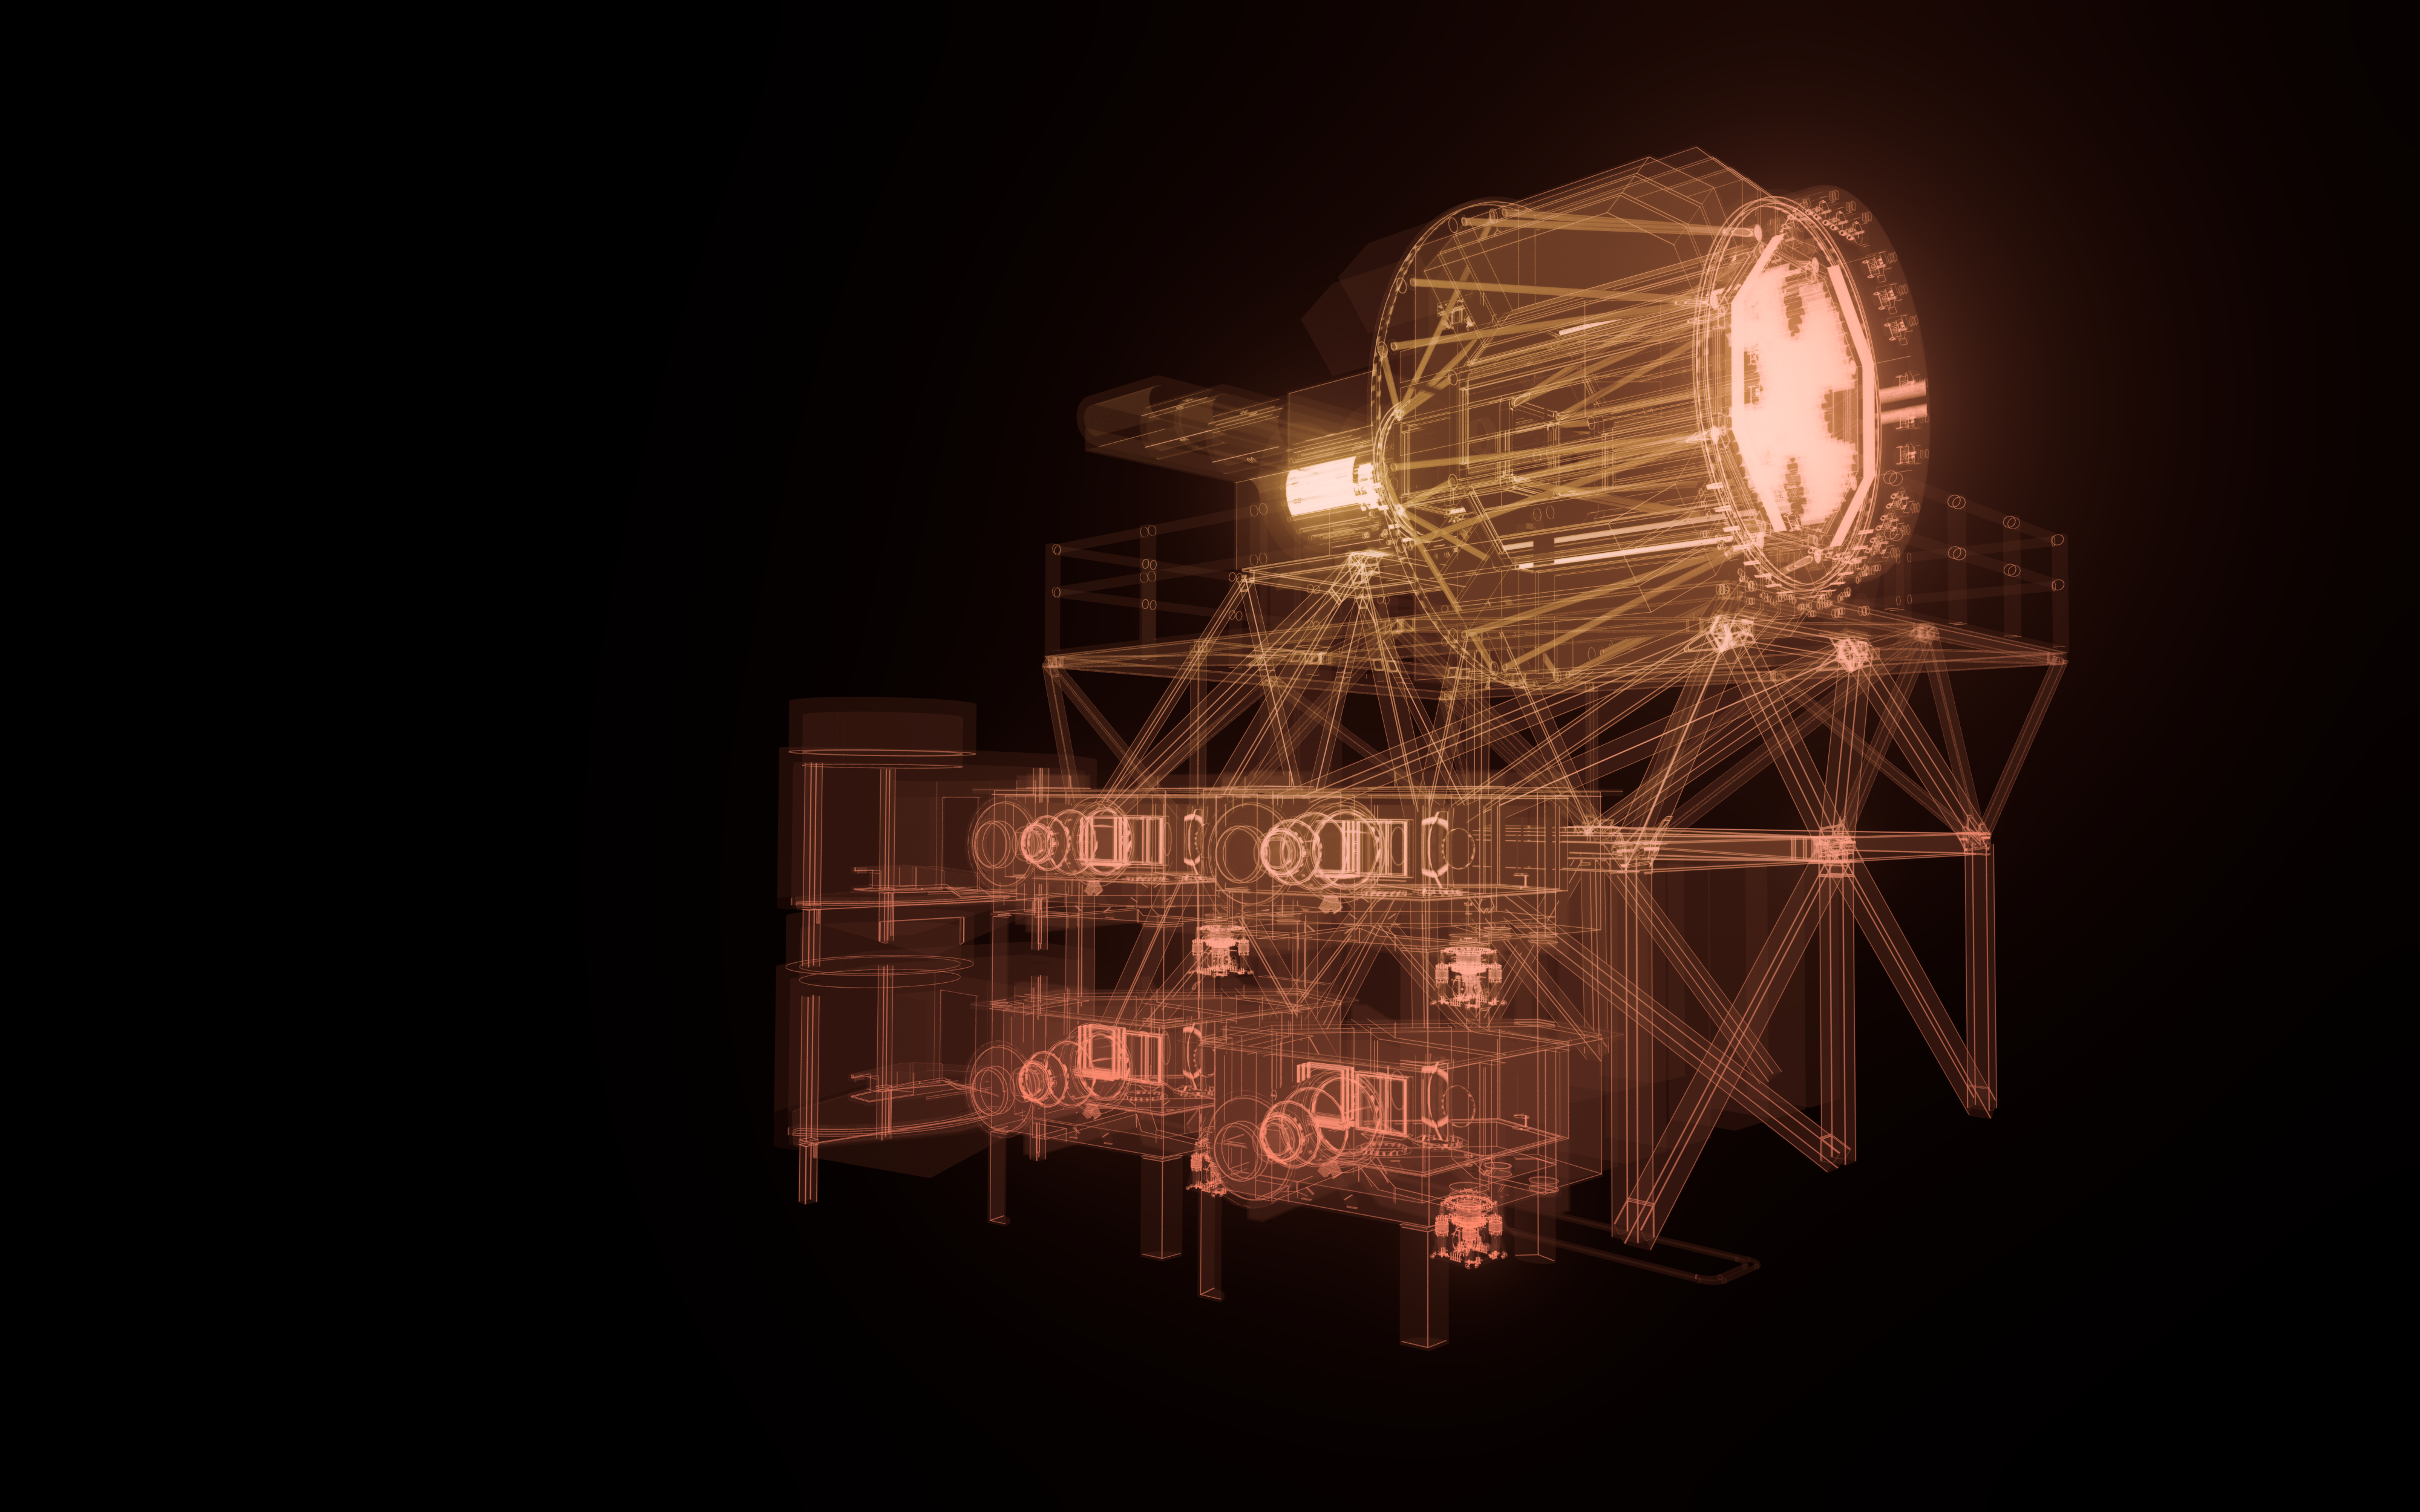

MOSAIC model

An artistic impression of the computer model of the ELT instrument MOSAIC.

Credit: ESO